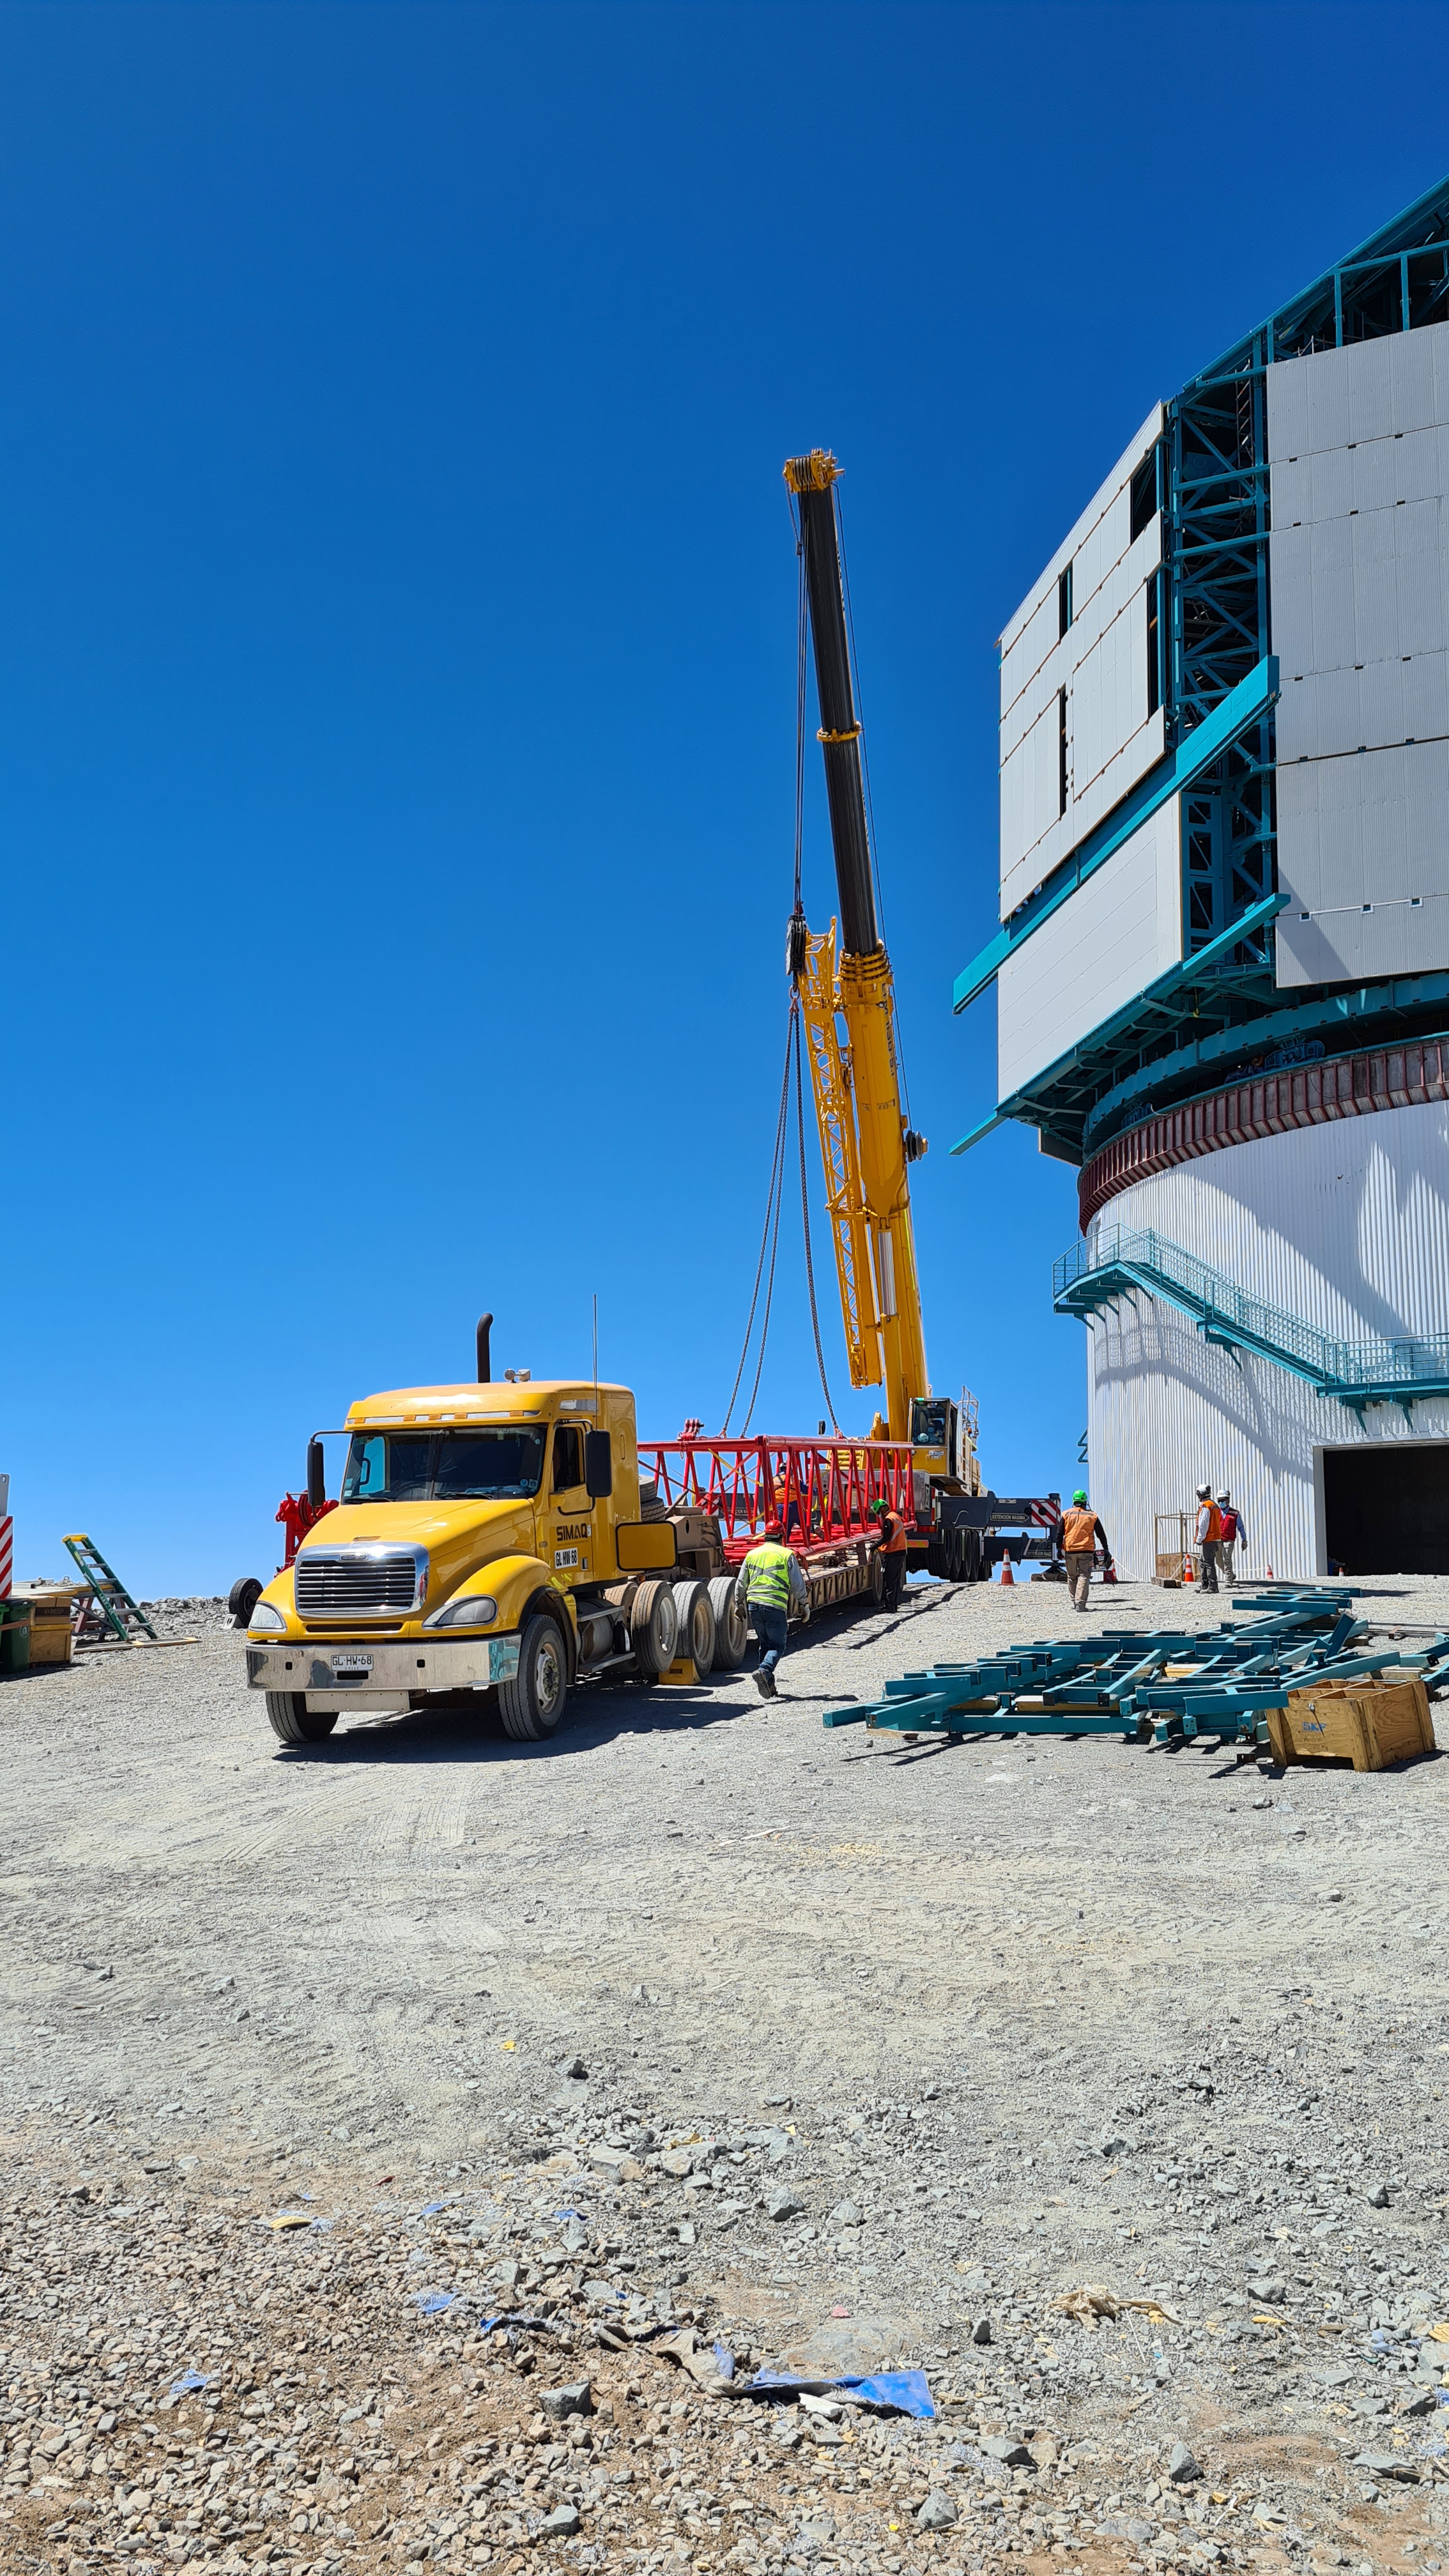

Rubin November, 2020

Construction activity on Cerro Pachón continues to expand, with approximately 40 people working on the summit each day last week. That will increase this week with the restart of the team installing critical telescope utilities. The contracted team for the dome is now about 20 people who are focused on getting the dome enclosed before the TMA team arrives in January. The dome cladding is going up fast!

Credit: Rubin Obs/NSF/AURA